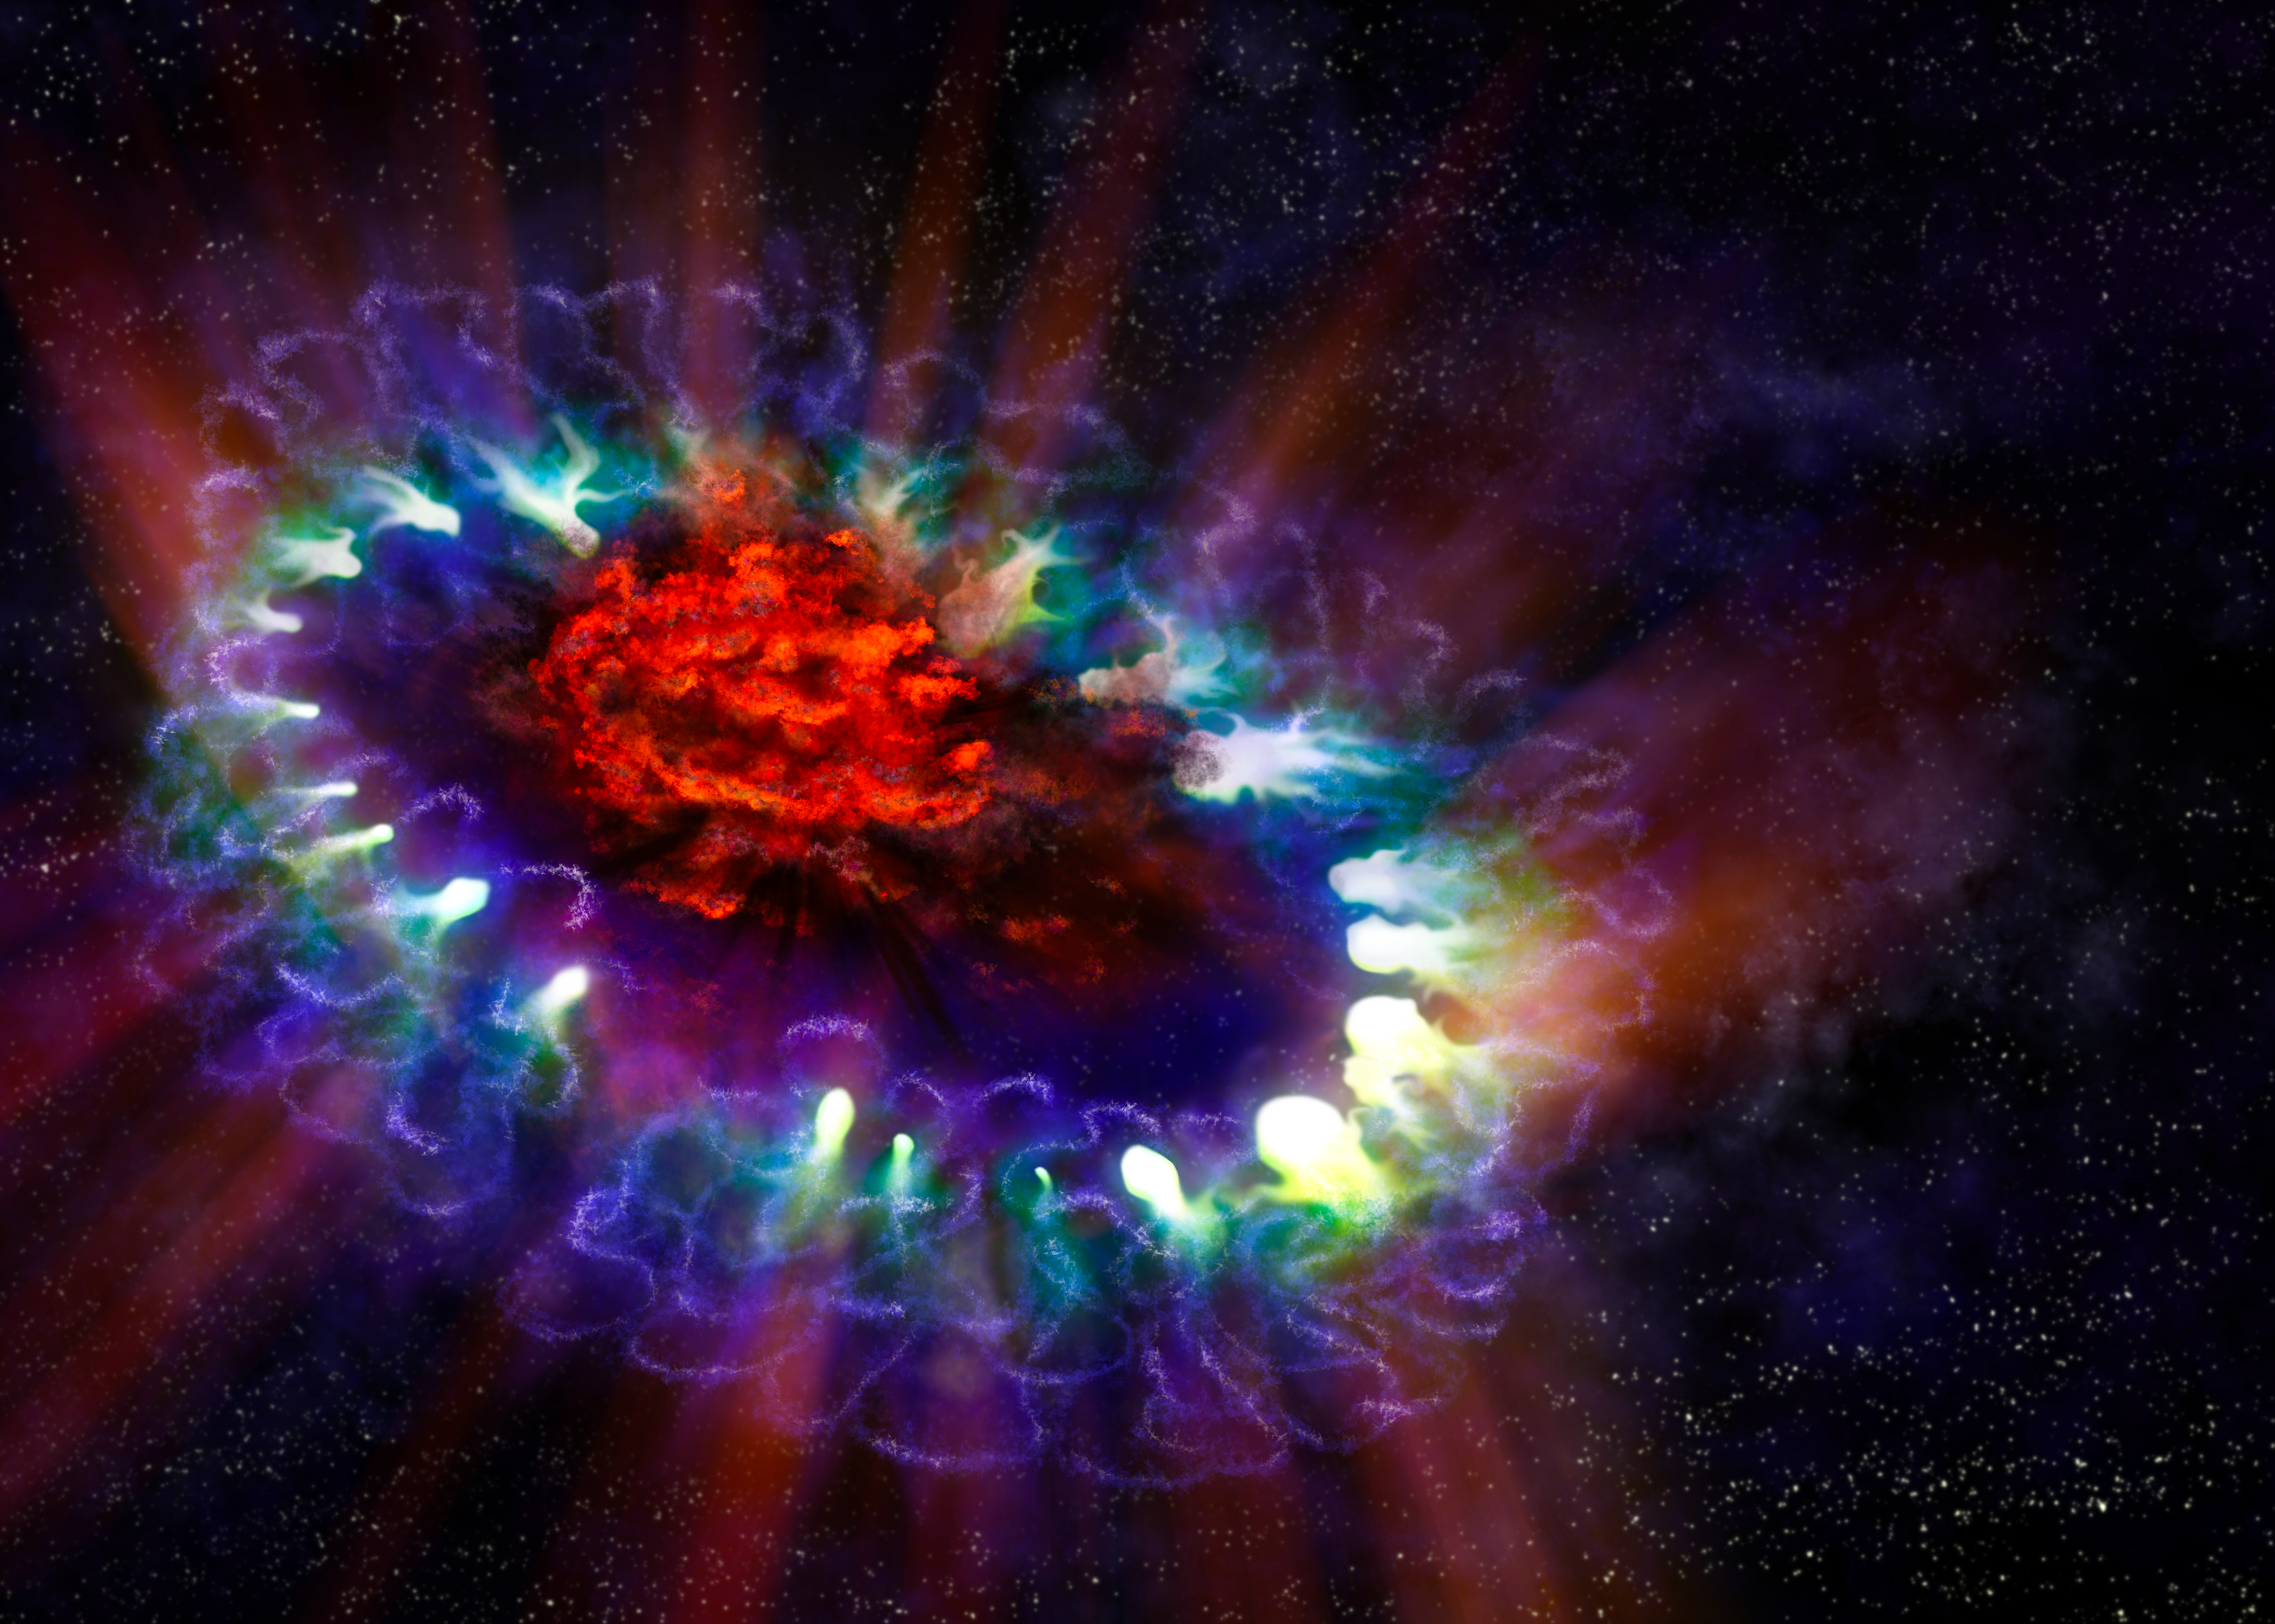

Dust Bowl of Supernova 1987A

This artist's illustration of supernova 1987A reveals the cold, inner regions of the exploded star's remnants (red) where tremendous amounts of dust were detected and imaged by ALMA. This inner region is contrasted with the outer shell (blue), where the energy from the supernova is colliding (green) with the envelope of gas ejected from the star prior to its powerful detonation.

Credit: A. Angelich; NRAO/AUI/NSF